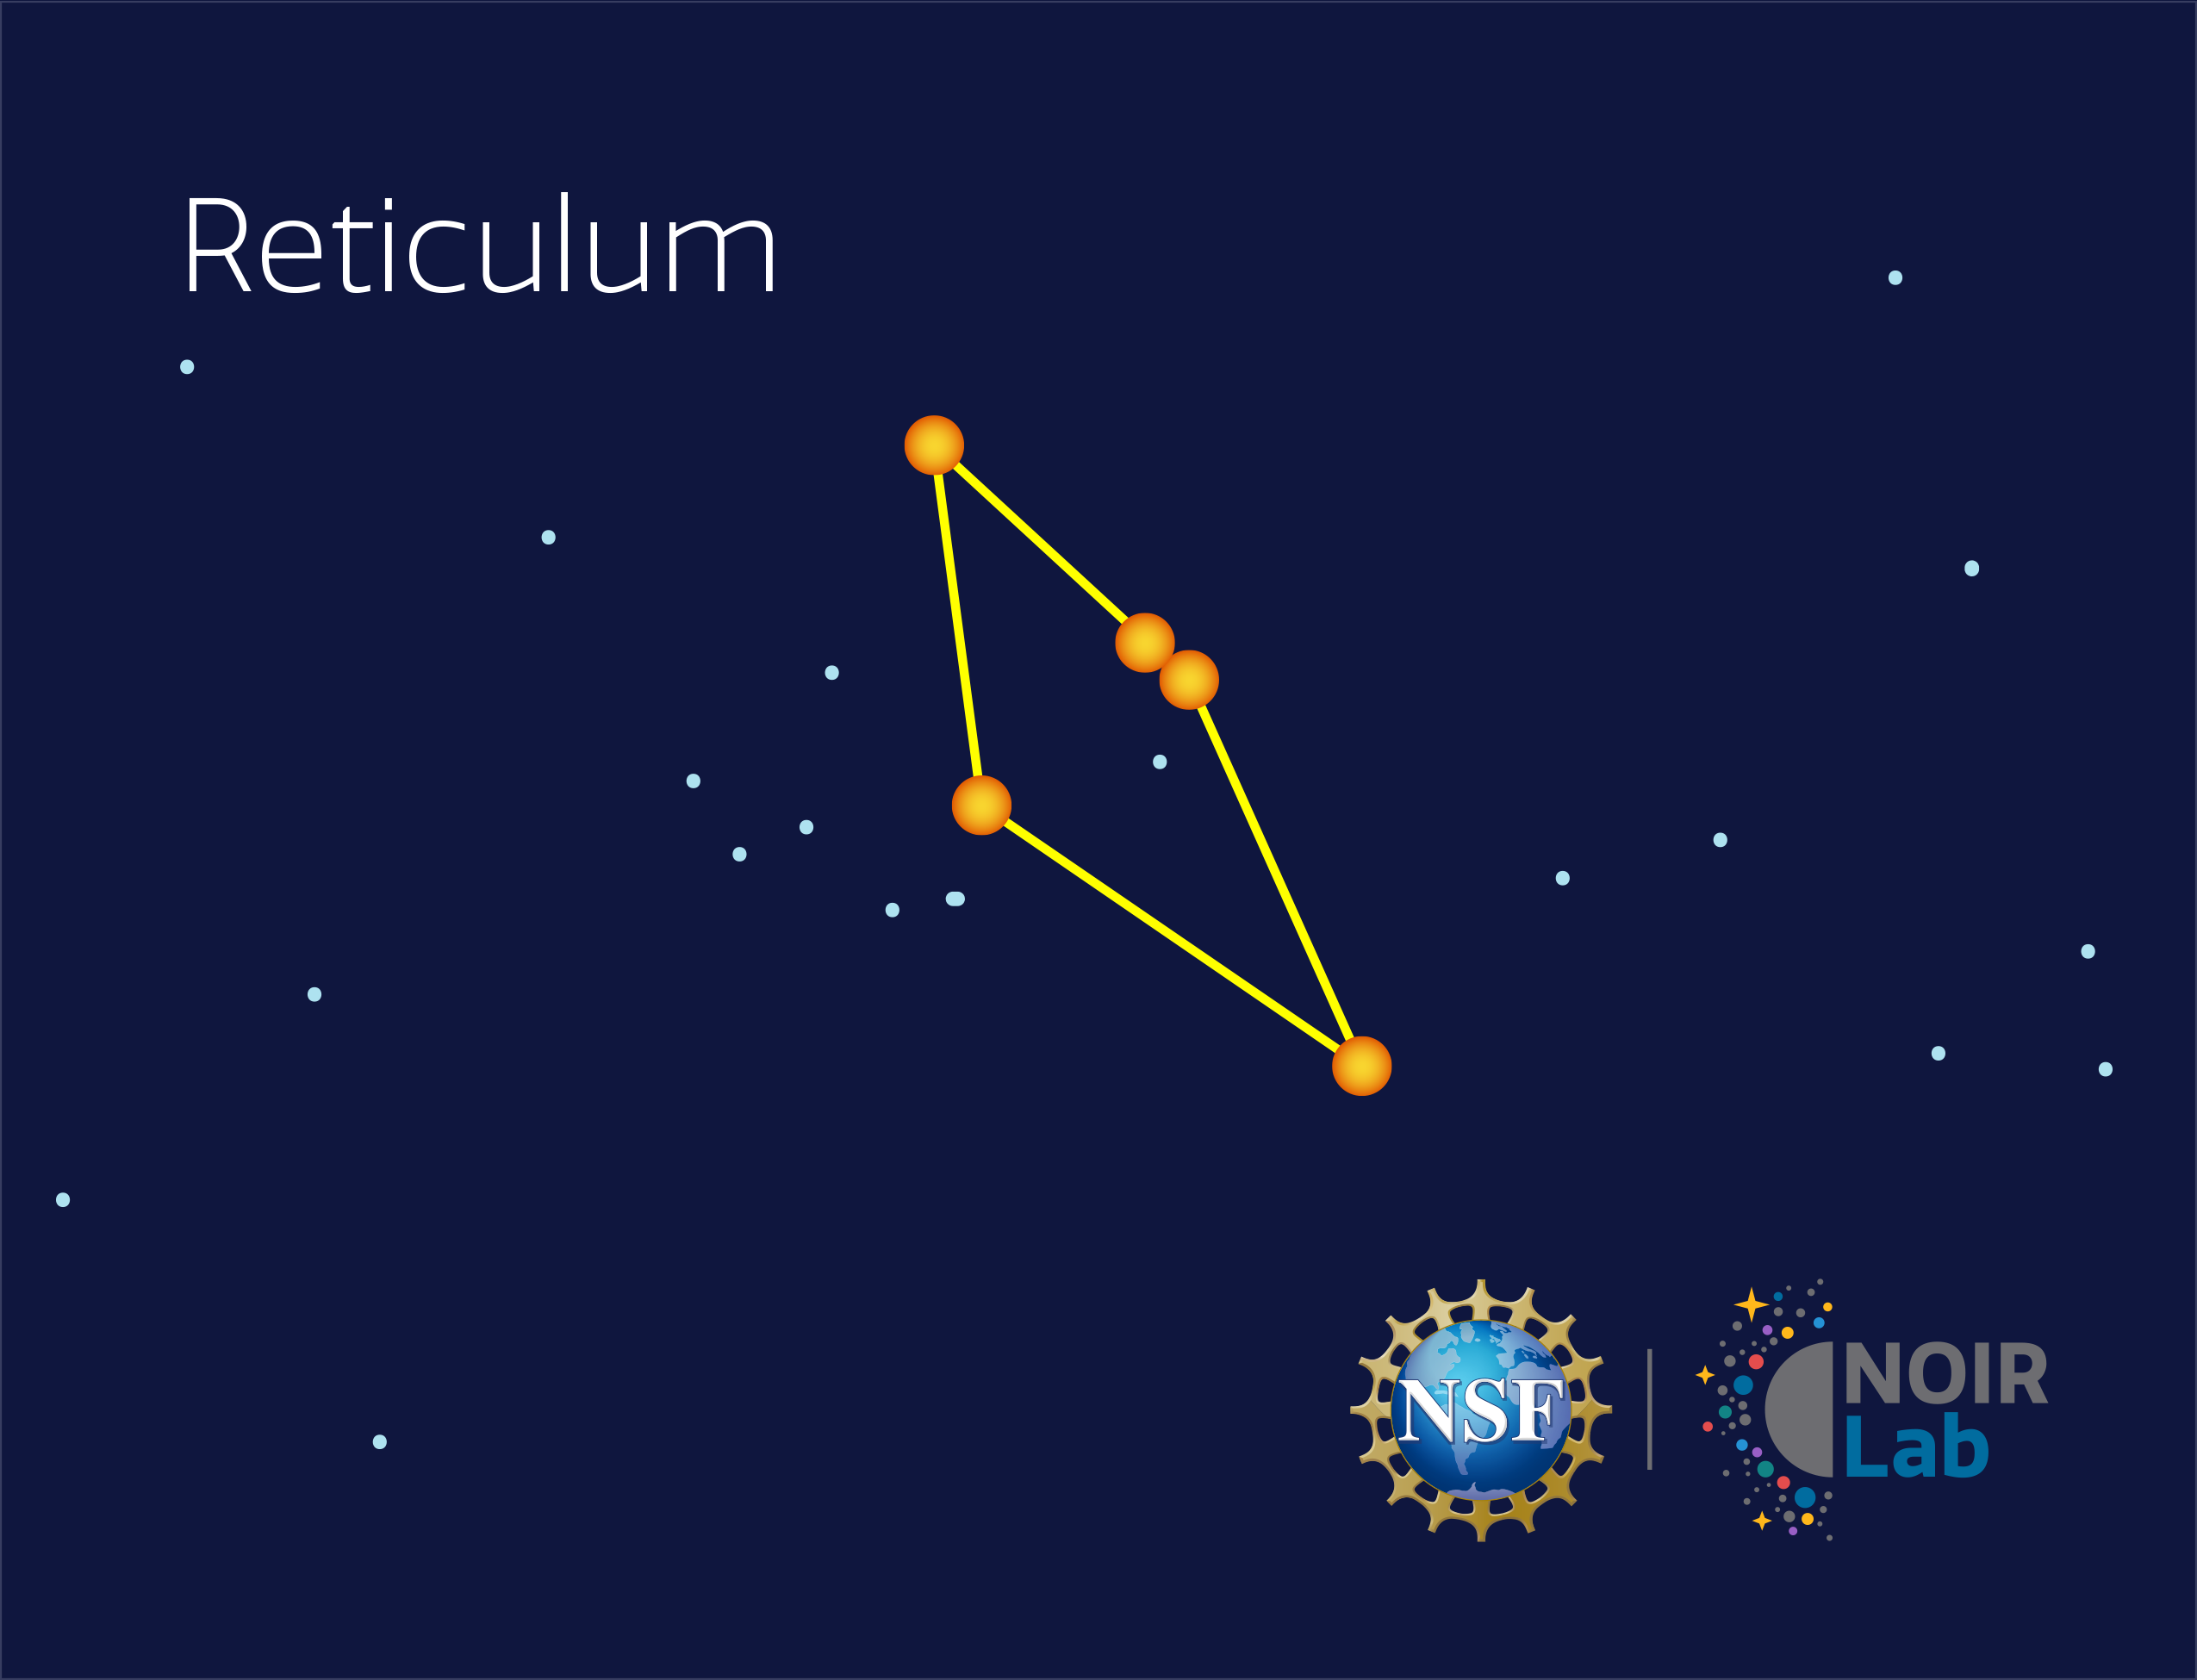

Reticulum

Credit: NOIRLab